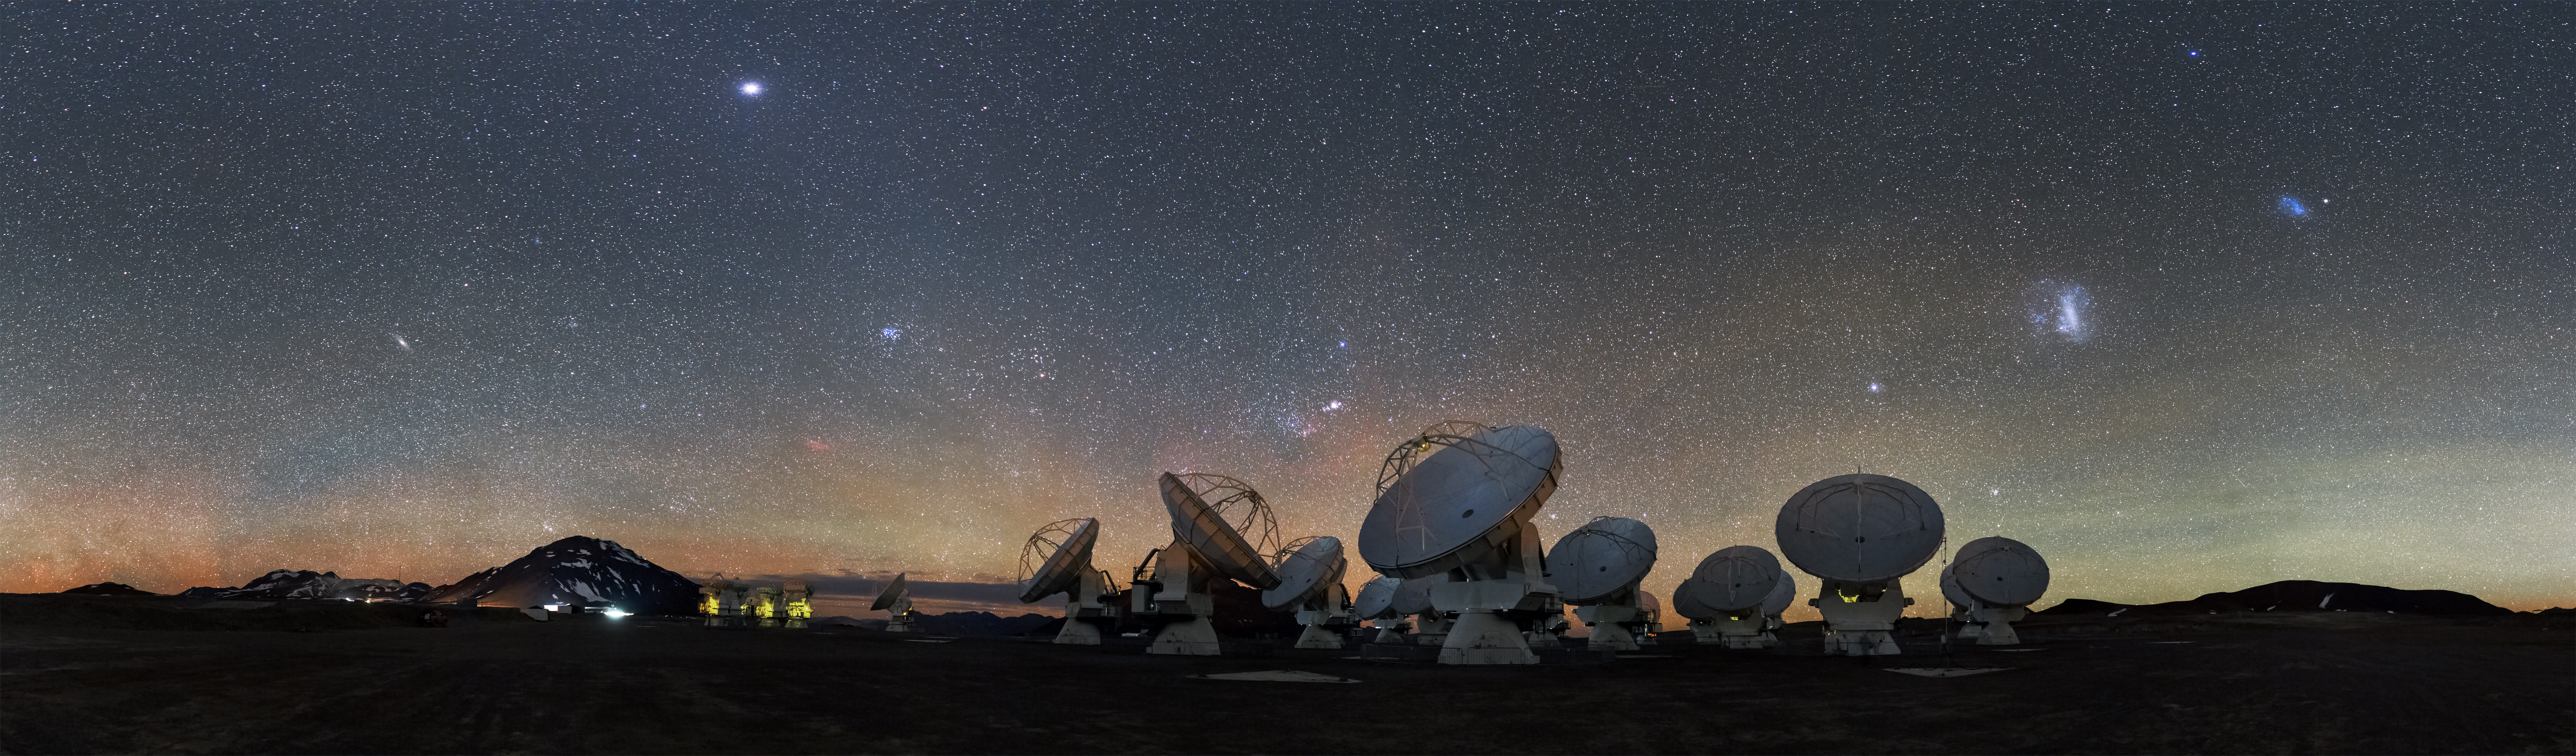

A stunning view of the ALMA

A stunning view of the ALMA antennas under an incredibly clear sky.

Credit: S. Guisard (ESO)